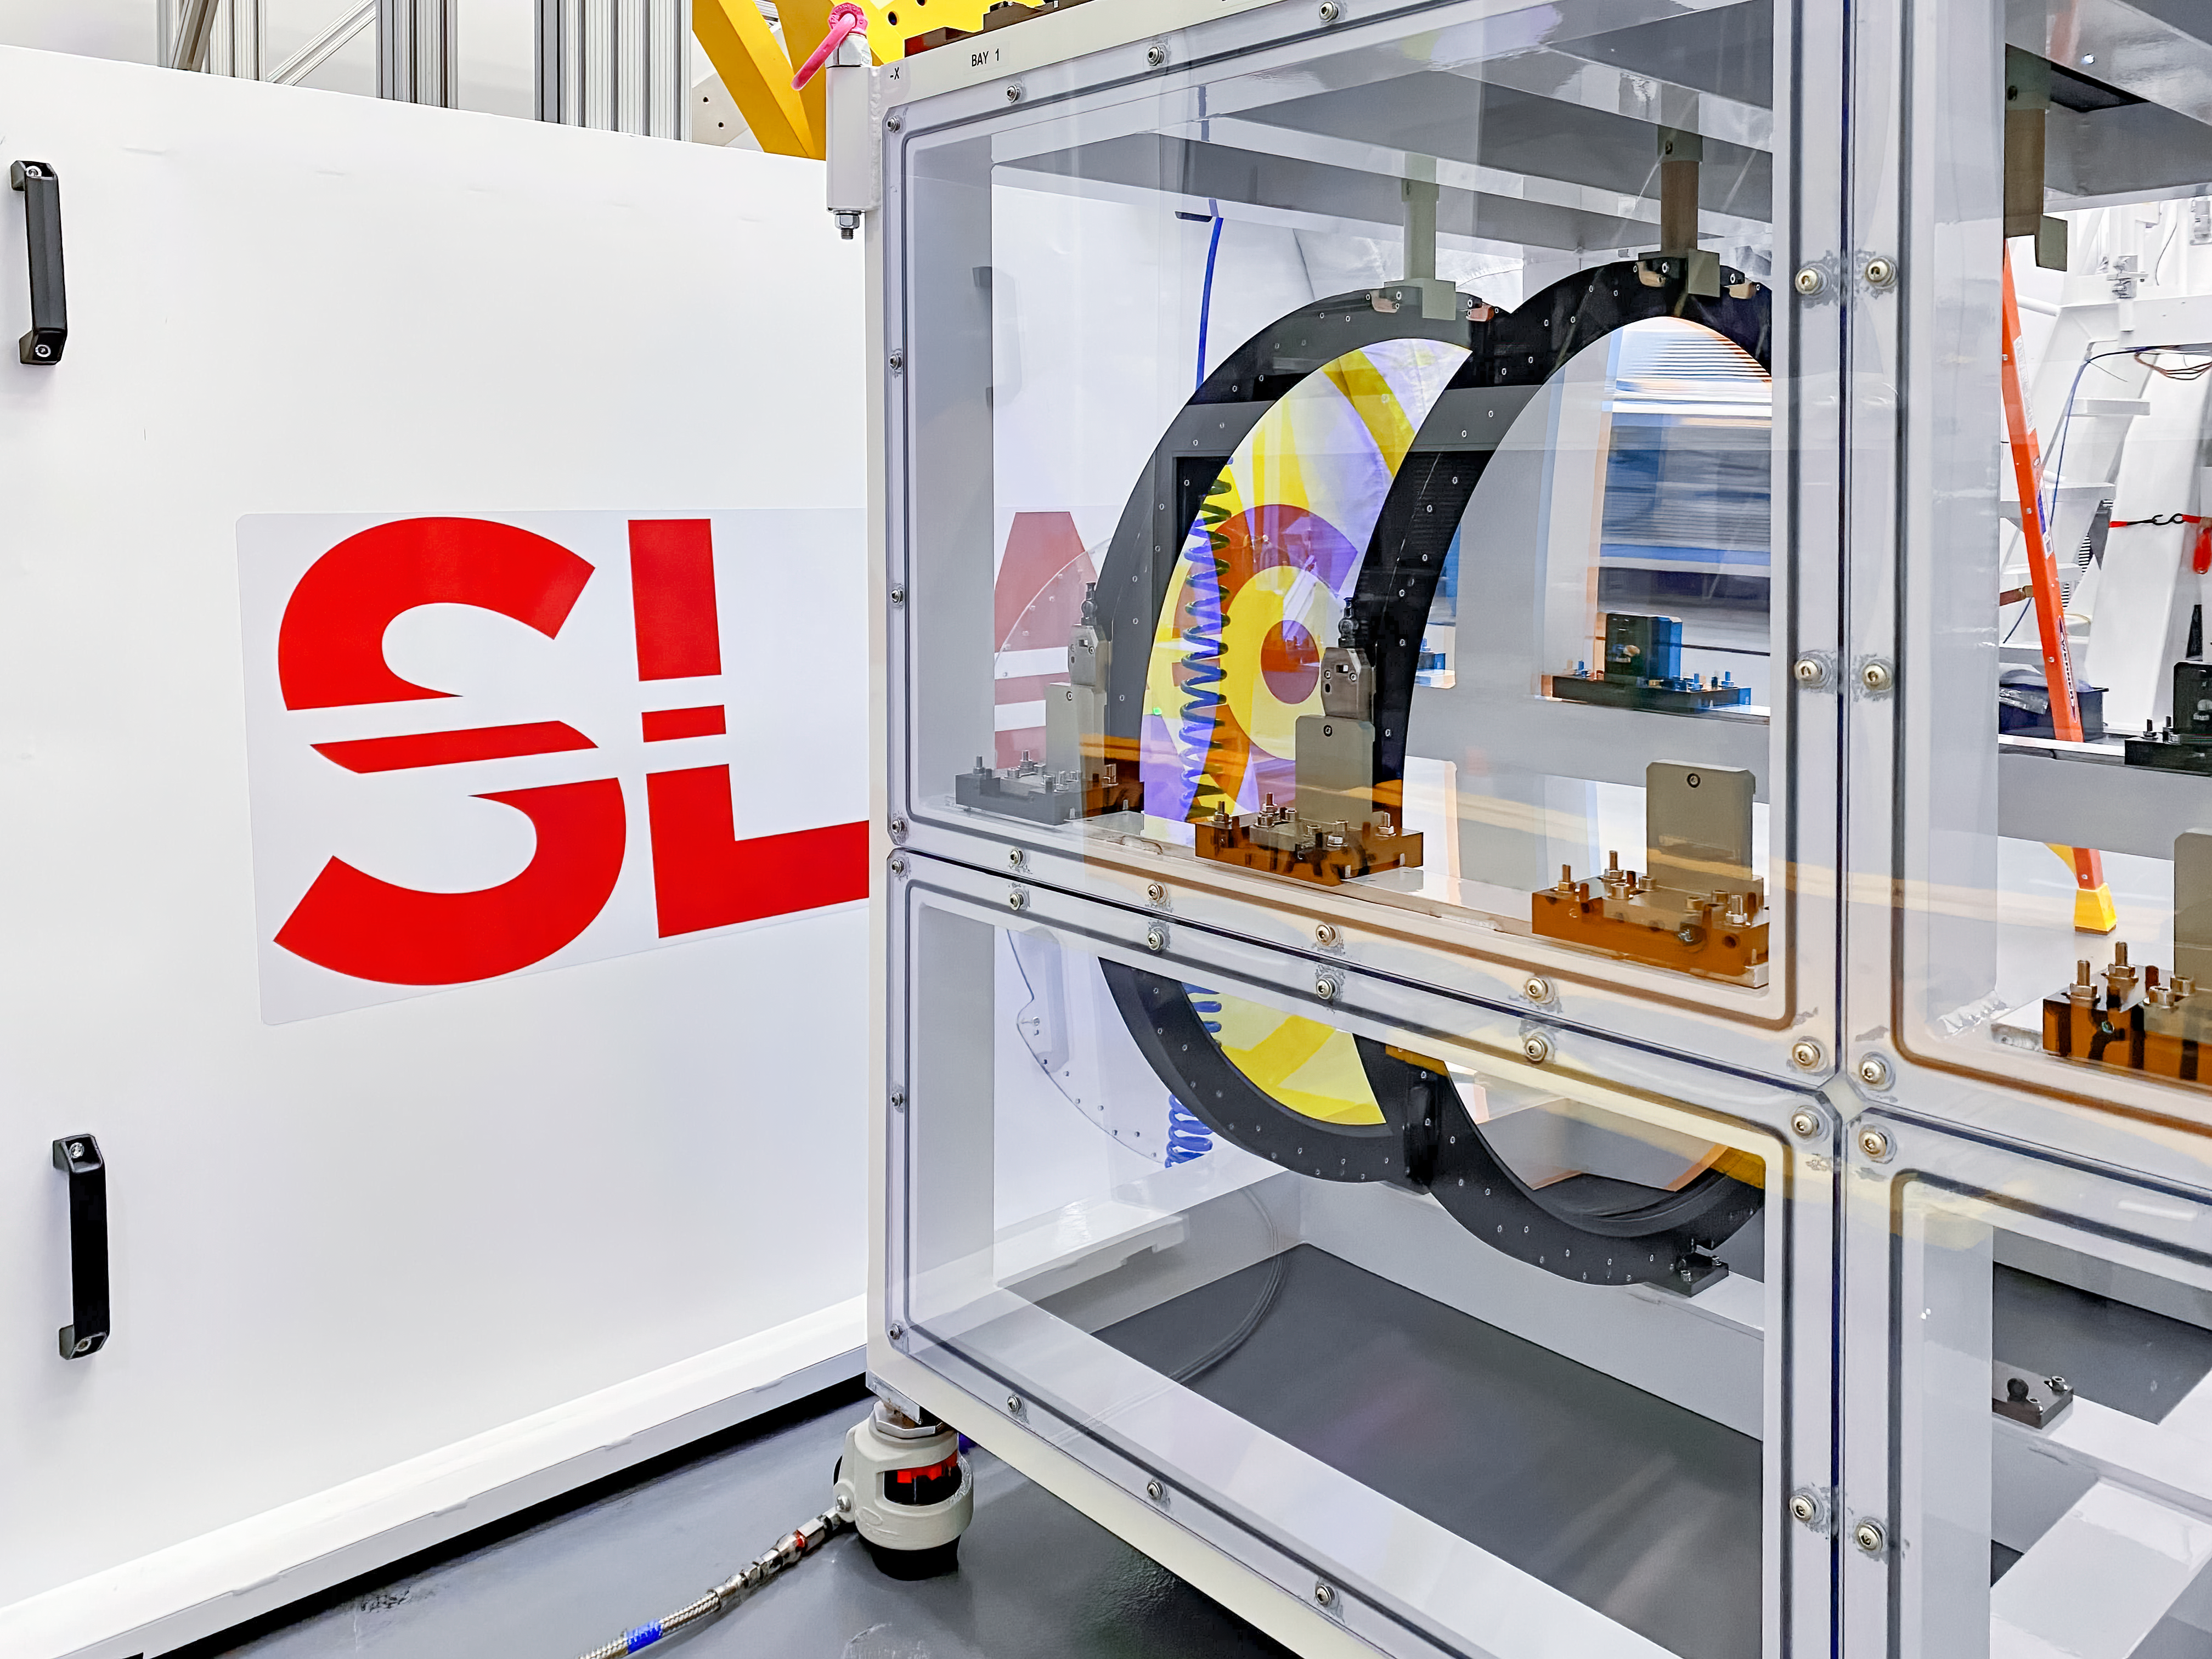

Rubin Filter Storage

The Camera team at SLAC has begun moving the six LSST Camera filters into their custom storage box using the filter loader with assistance from a crane; all six filters are expected to be in place by November 5th.

Credit: LSST Camera Project/NOIRLab/AURA/NSF